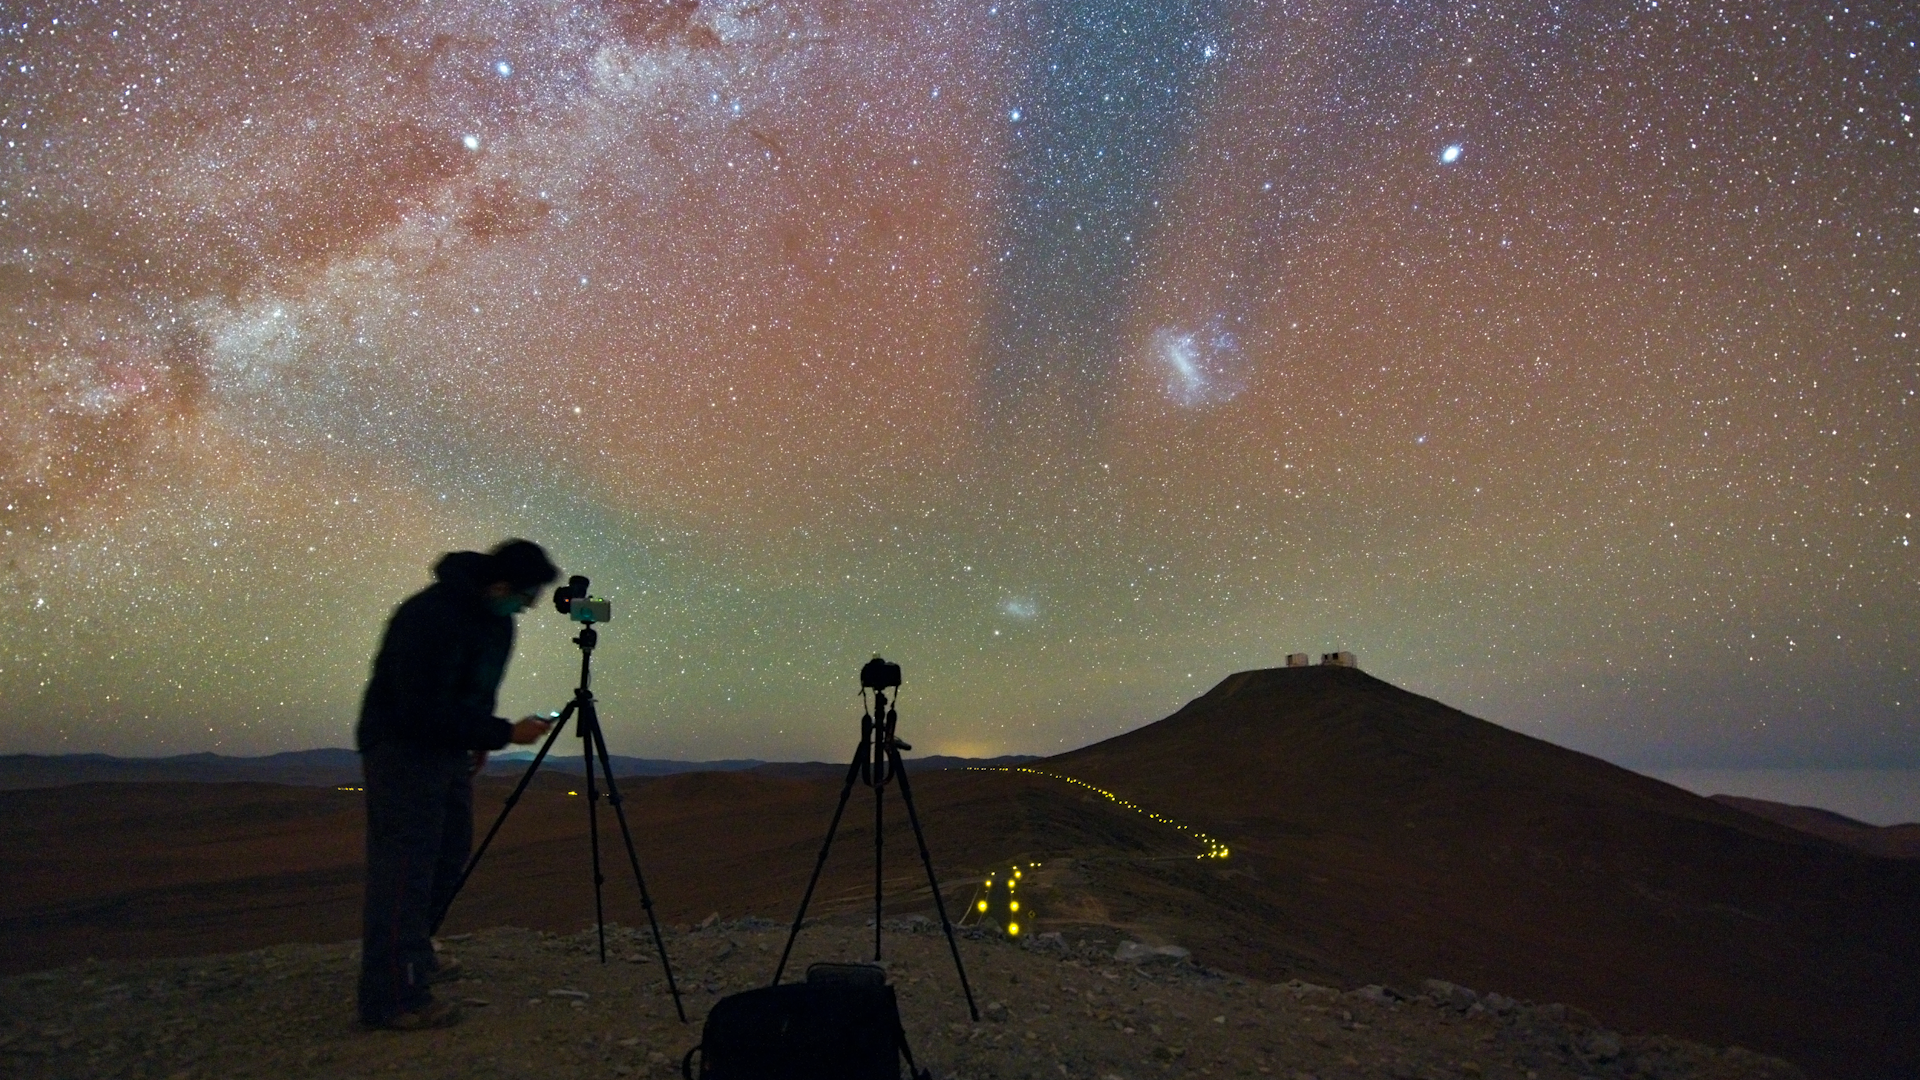

Screenshot of ESOcast 78

Screenshot of ESOcast78: Airglow Mystery

You can subscribe to the ESOcasts in iTunes, receive future episodes on YouTube or follow us on Vimeo. Many other ESOcast episodes are also available.

Find out how to view and contribute subtitles to the ESOcast in multiple languages, or translate this video on dotSUB.

Credit: ESO